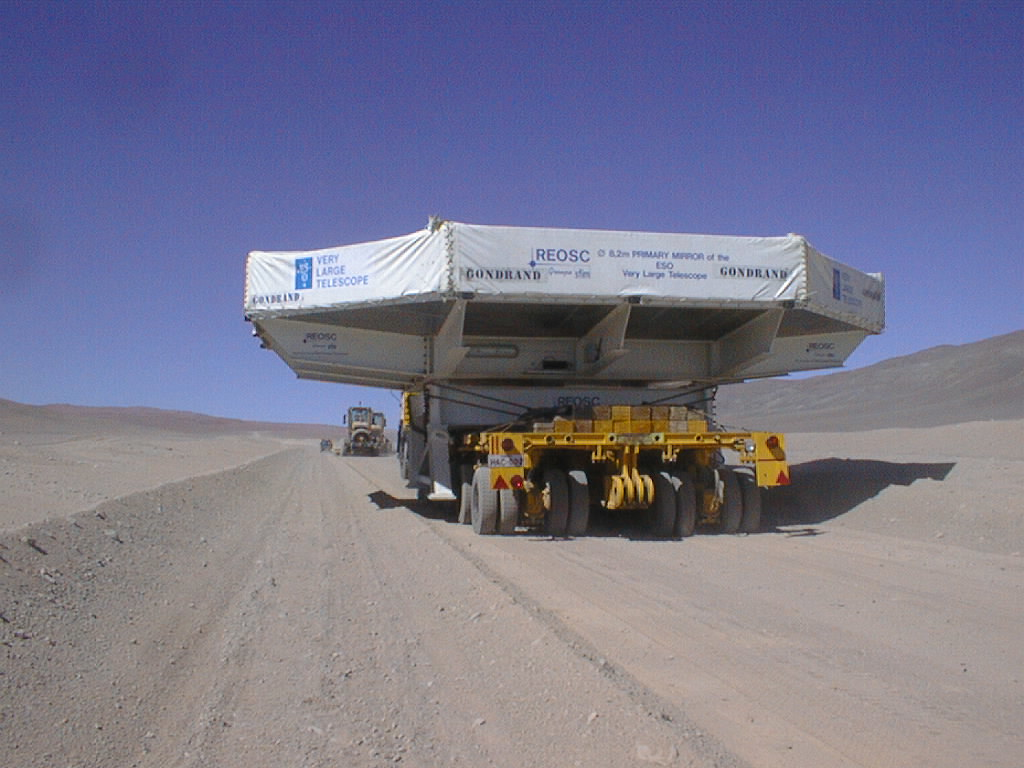

Second 8.2-m VLT mirror and its cell arrive at Paranal

The Mirror and the Desert. The mirror for the second VLT unit telescope being transported to the observatory at Paranal (Photo obtained on September 20, 1998).

Credit: ESO